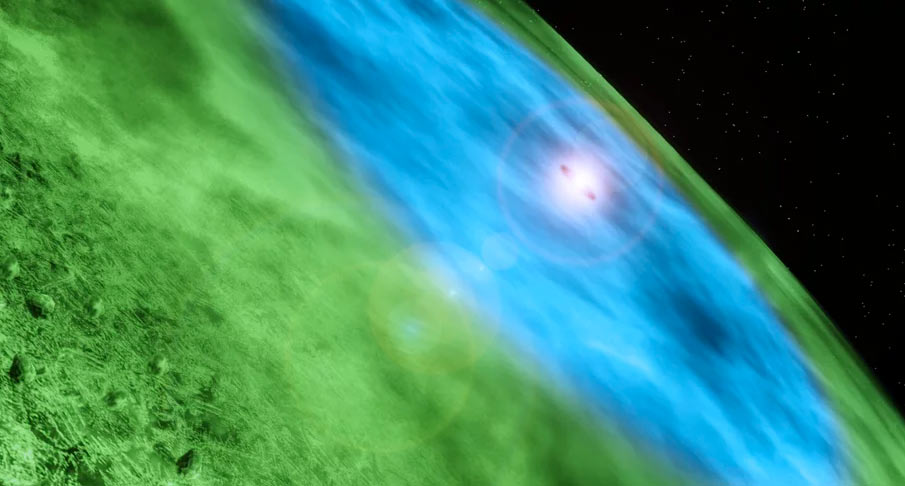

Animation of the Protoplanetary Disk around TW Hydrae

An animation of the protoplanetary disk around young star TW Hydrae. Read more about TW Hydrae: https://public.nrao.edu/news/pressreleases/2016-alma-twhya.

Credit: Alexandra Angelich (NRAO/AUI/NSF). Music: Mark Mercury.